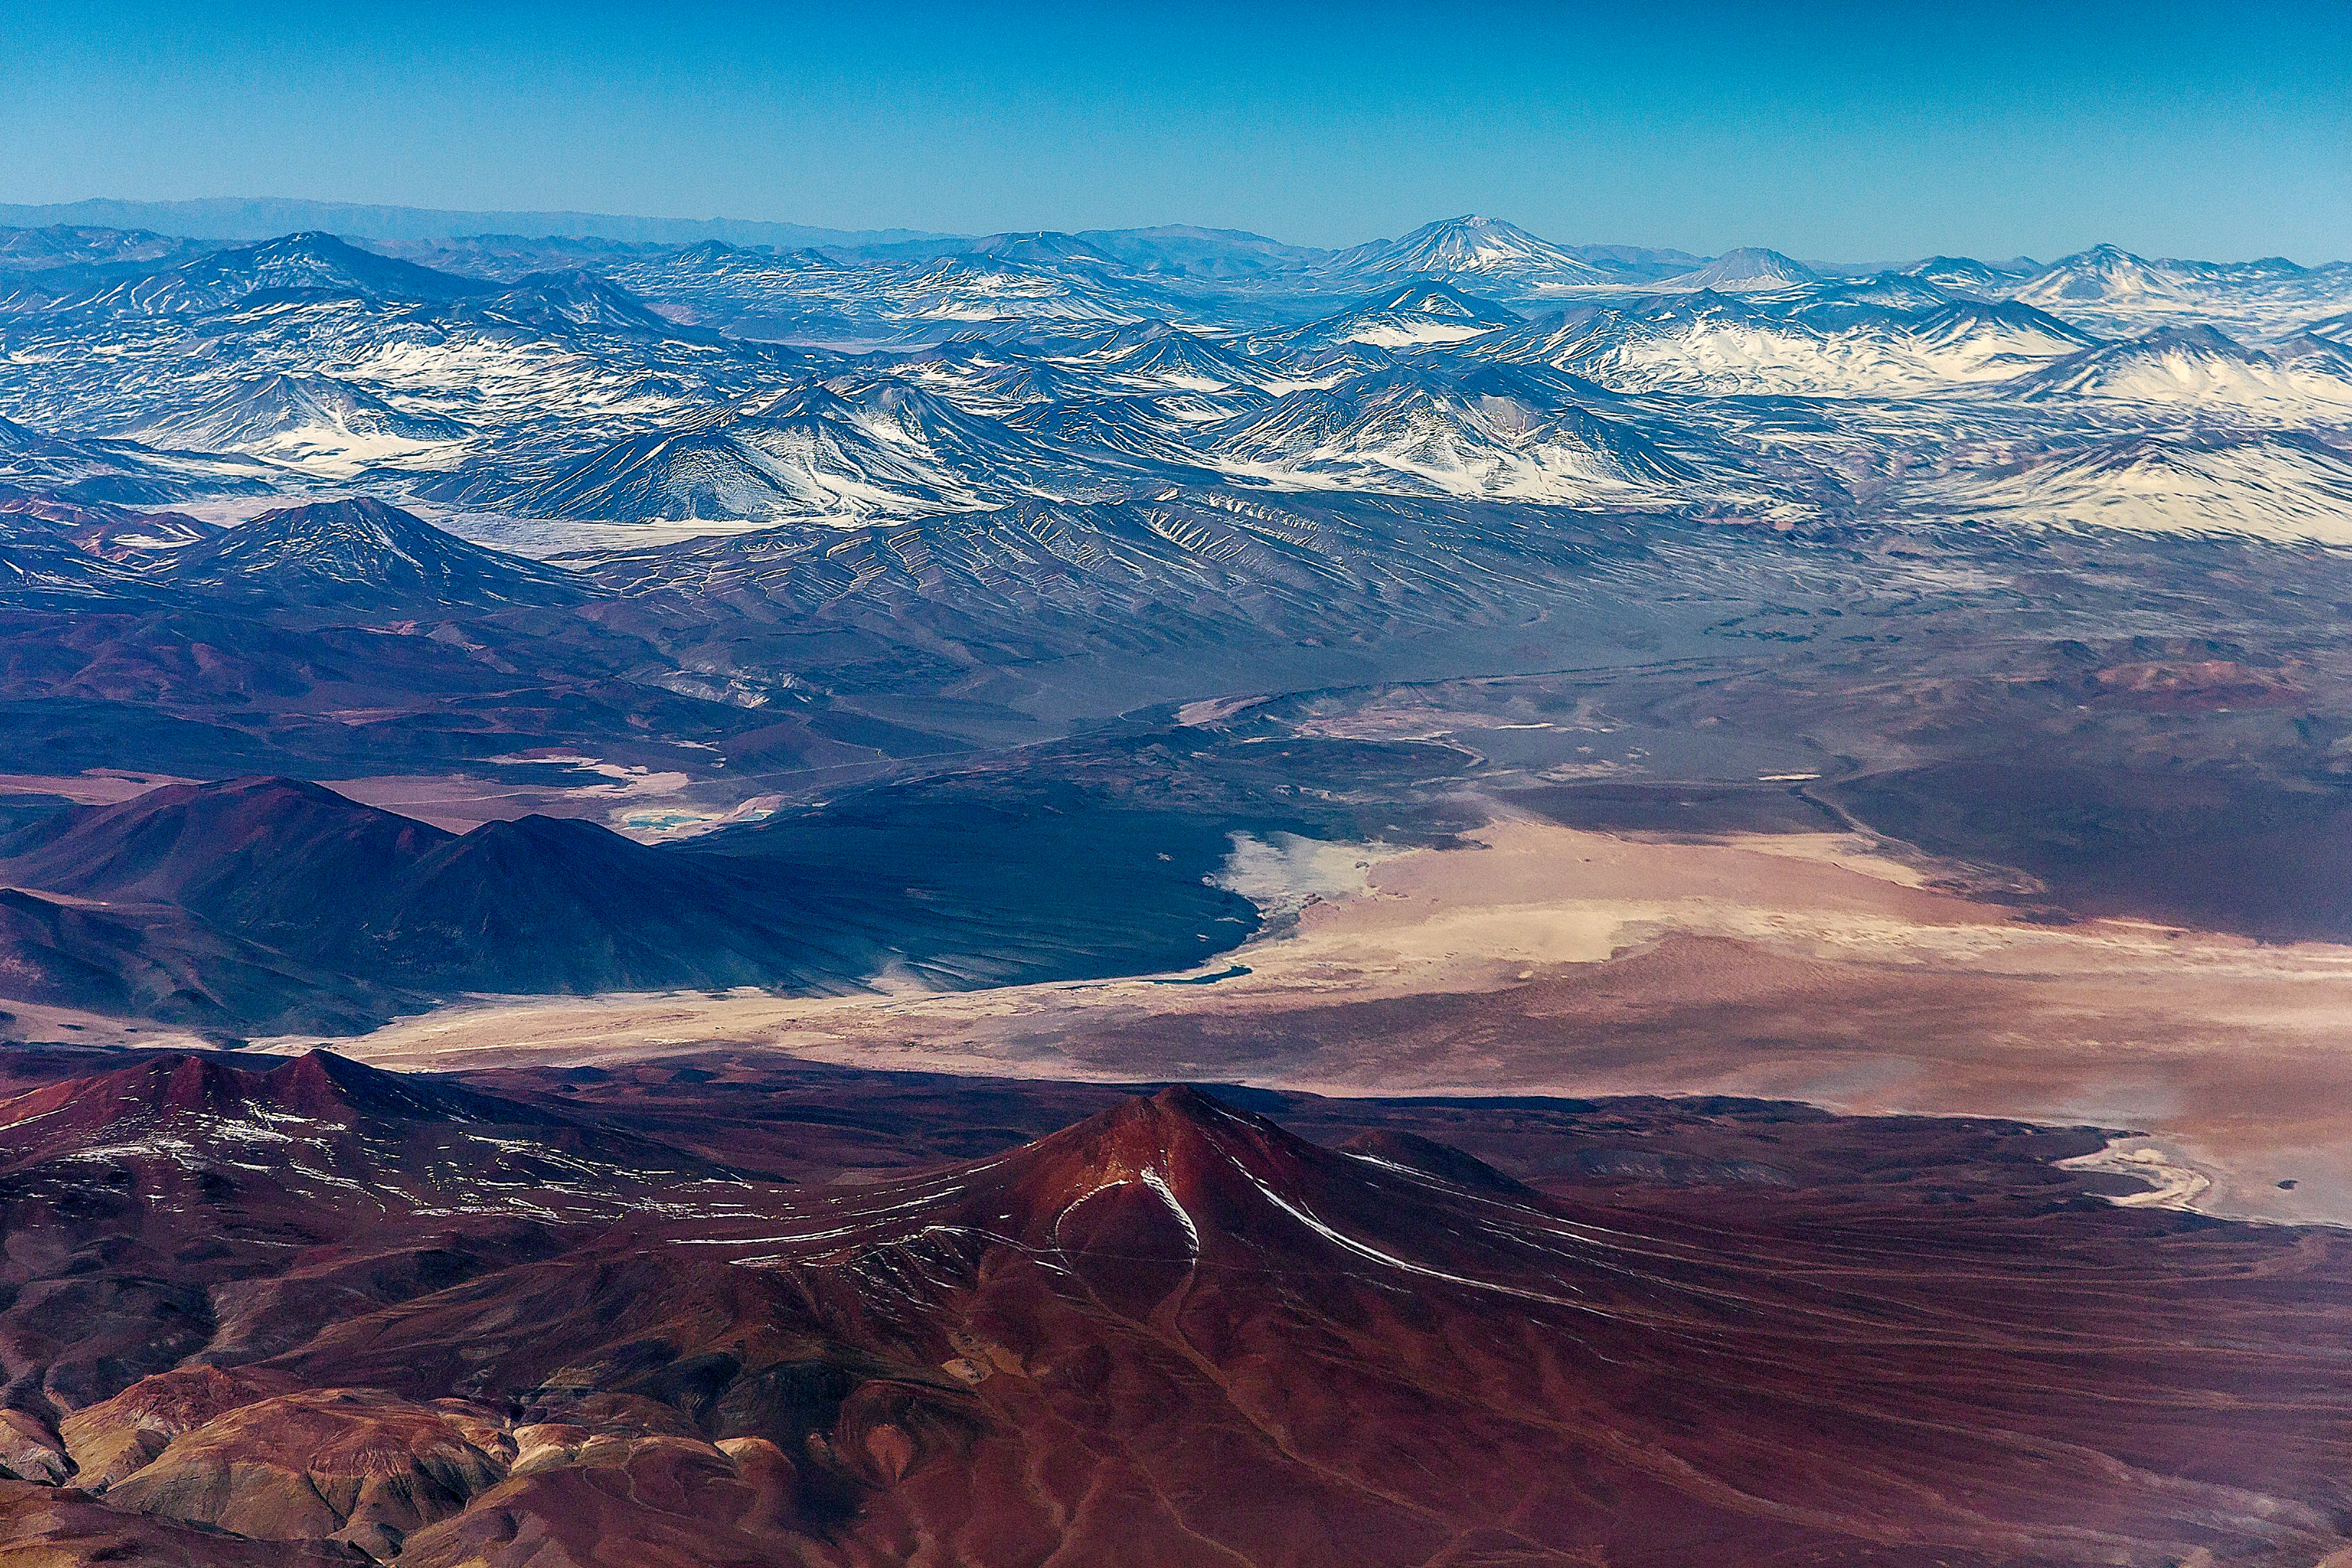

Northern Chile

The Atacama Desert in northern Chile is one of the highest and driest locations in the world, perfect for making astronomical observations.

Credit: ESO/A.Duro